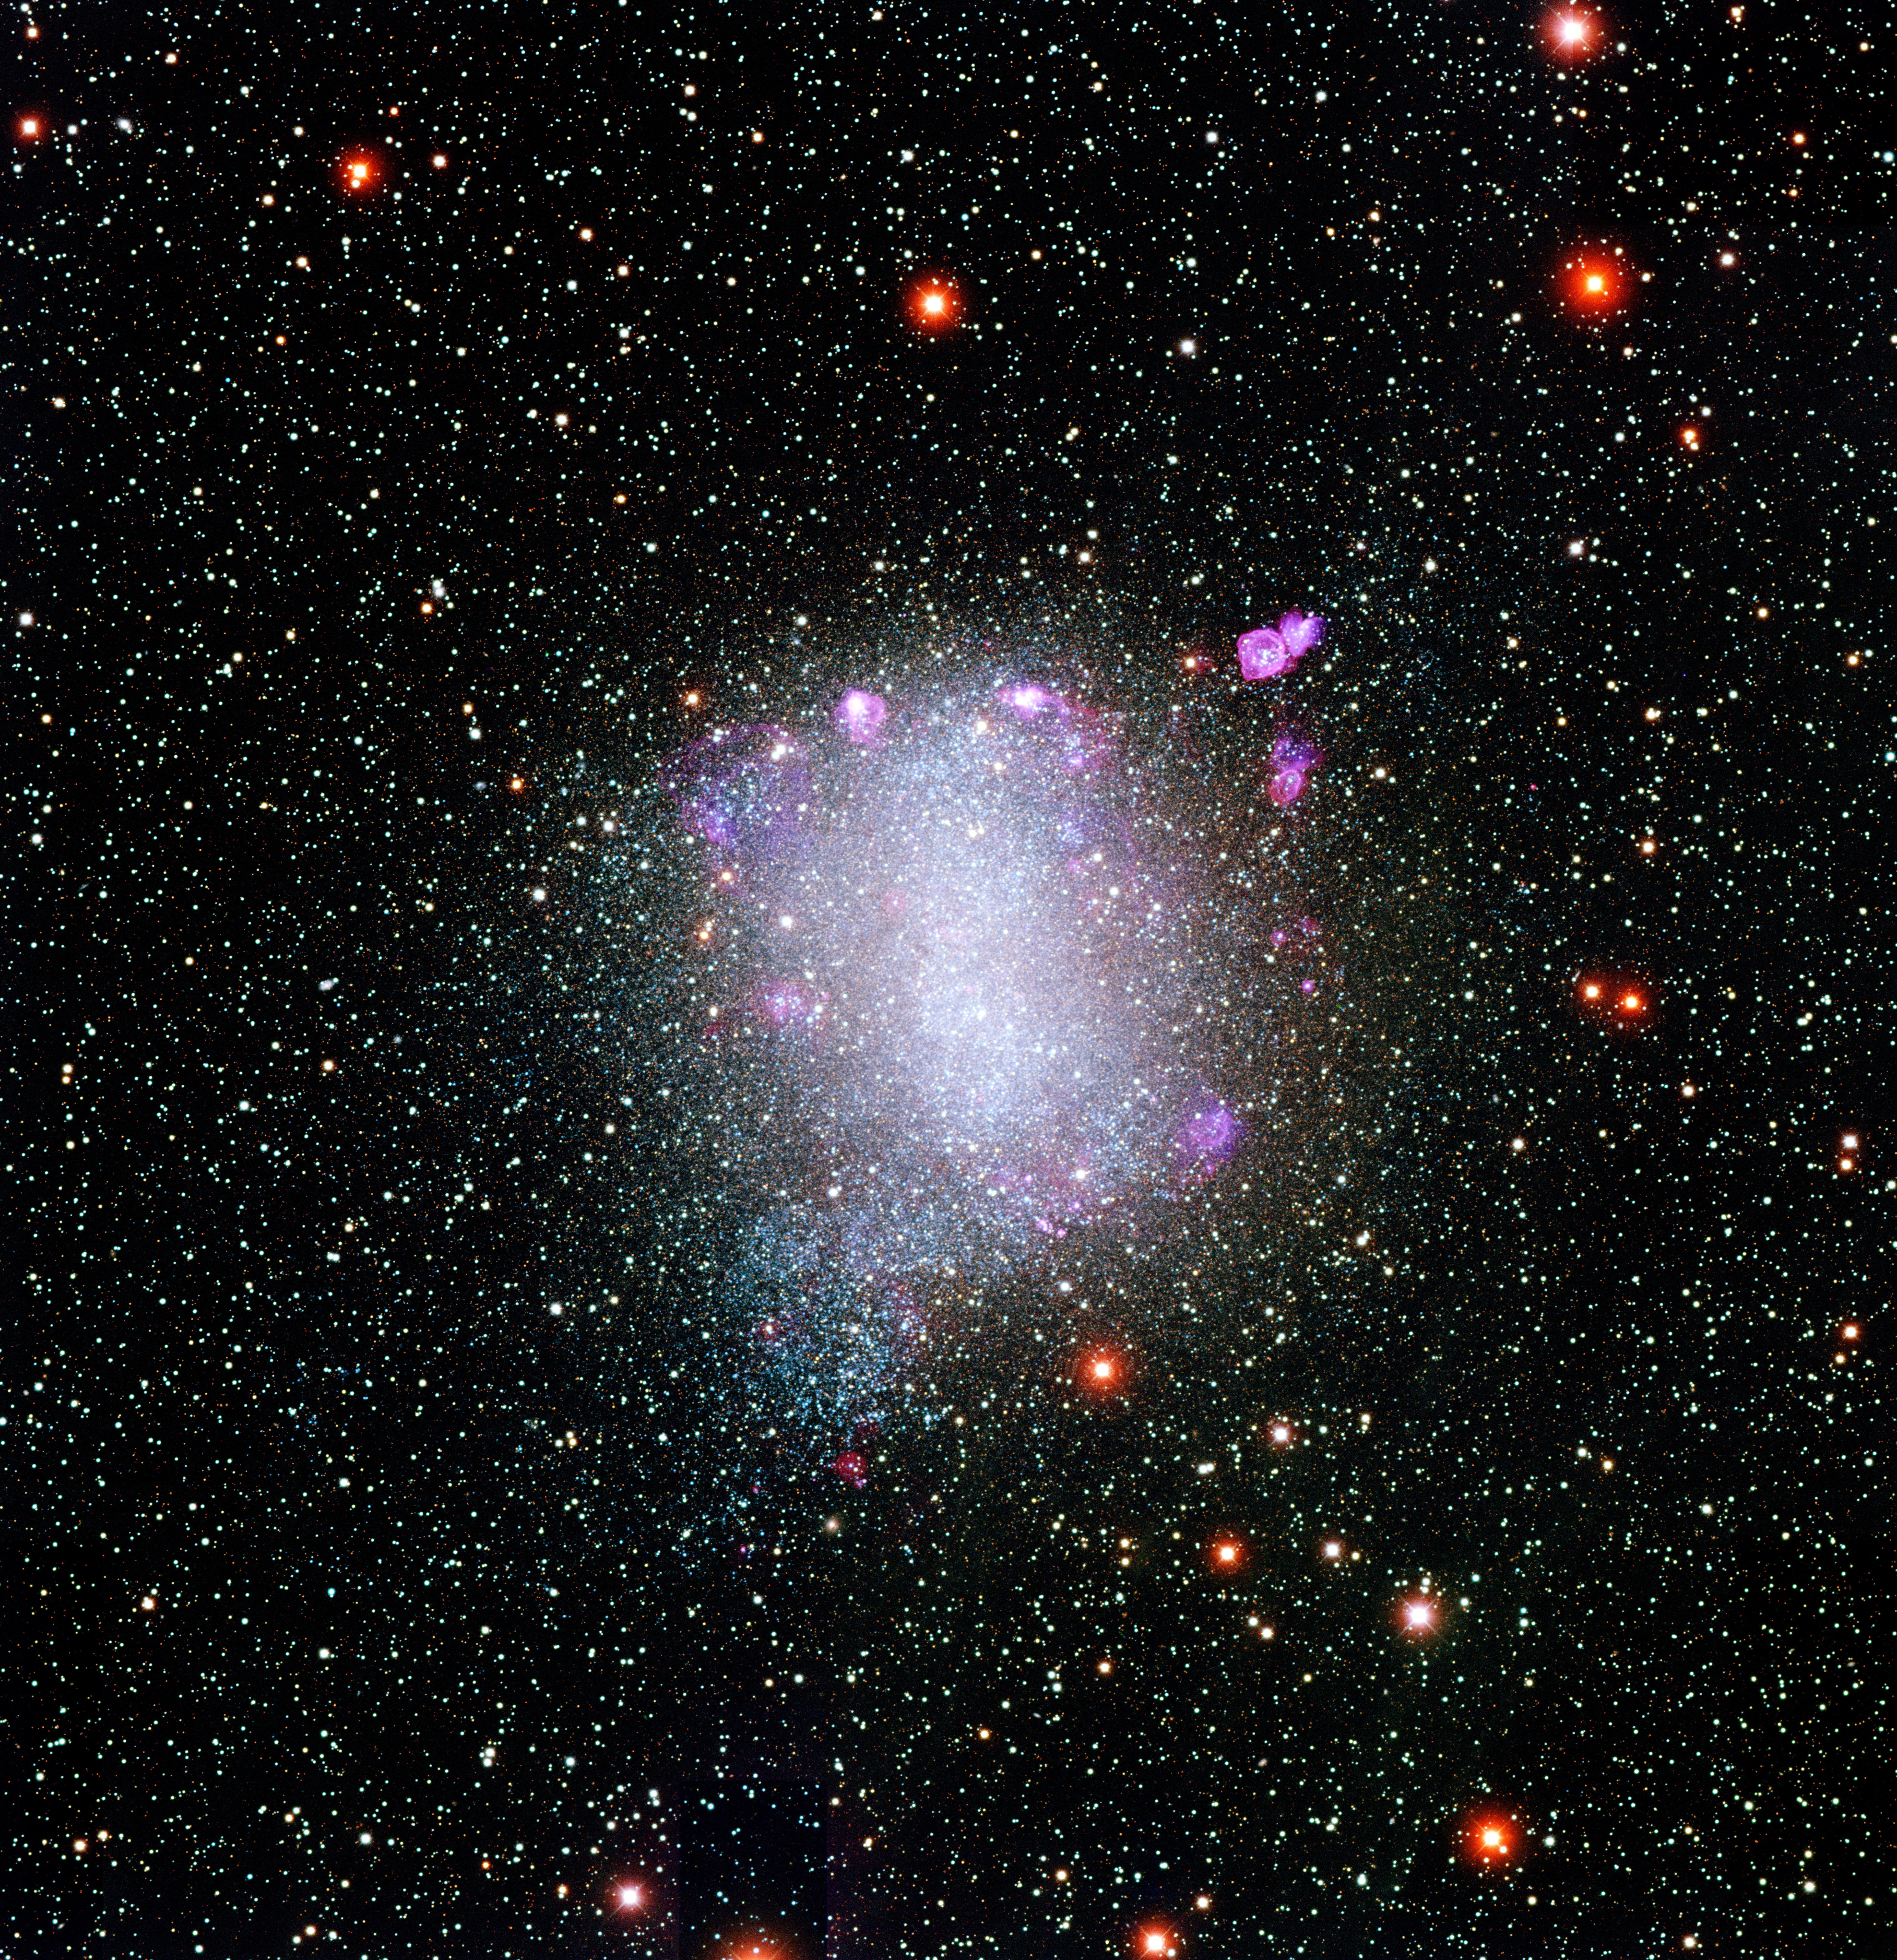

NGC 6822 and its rich neighborhood

A new color image of the nearby irregular galaxy NGC6822 shows a myriad of hot blue massive stars and several famous nebulae in impressive detail. NGC6822 is located approximately 1.6 million light-years from Earth, in the constellation Sagittarius. A member of the Milky Way galaxy's Local Group, it was discovered by E.E. Barnard in the early 1880s. Edwin P. Hubble conducted the first detailed investigation of the galaxy in 1925, using the new 100-inch telescope on Mount Wilson. An analysis of these plates by then-graduate student Susan E. Kayser in 1966 has remained the most complete study of this galaxy until now. New images of NGC6822 in eight filters were taken using the National Science Foundation's Blanco 4-meter telescope at Cerro Tololo Inter-American Observatory (CTIO) near La Serena, Chile, by CTIO staff members Knut Olsen and Chris Smith. They, along with Phil Massey [PI, Lowell Observatory], Paul Hodge (Univ Washington), Shay Holmes (Lowell Obs), George Jacoby (WIYN), Nichole King (STScI), and Abi Saha (NOAO) comprise the "Local Group Galaxies Survey Team". This color representation was put together by Travis Rector (NRAO), by combining images taken in seven of the eight filters: U (violet), B (blue), V (green), R (orange), I (red), Hydrogen-Alpha (red) and Oxygen [OIII] (blue). The images were obtained as part of the NOAO Local Group Galaxies Survey, one of 13 active survey projects fostered by the National Optical Astronomy Observatory. Further details can be found at http://www.lowell.edu/users/massey/lgsurvey.html.

Credit: Local Group Galaxies Survey Team/NOIRLab/NSF/AURA